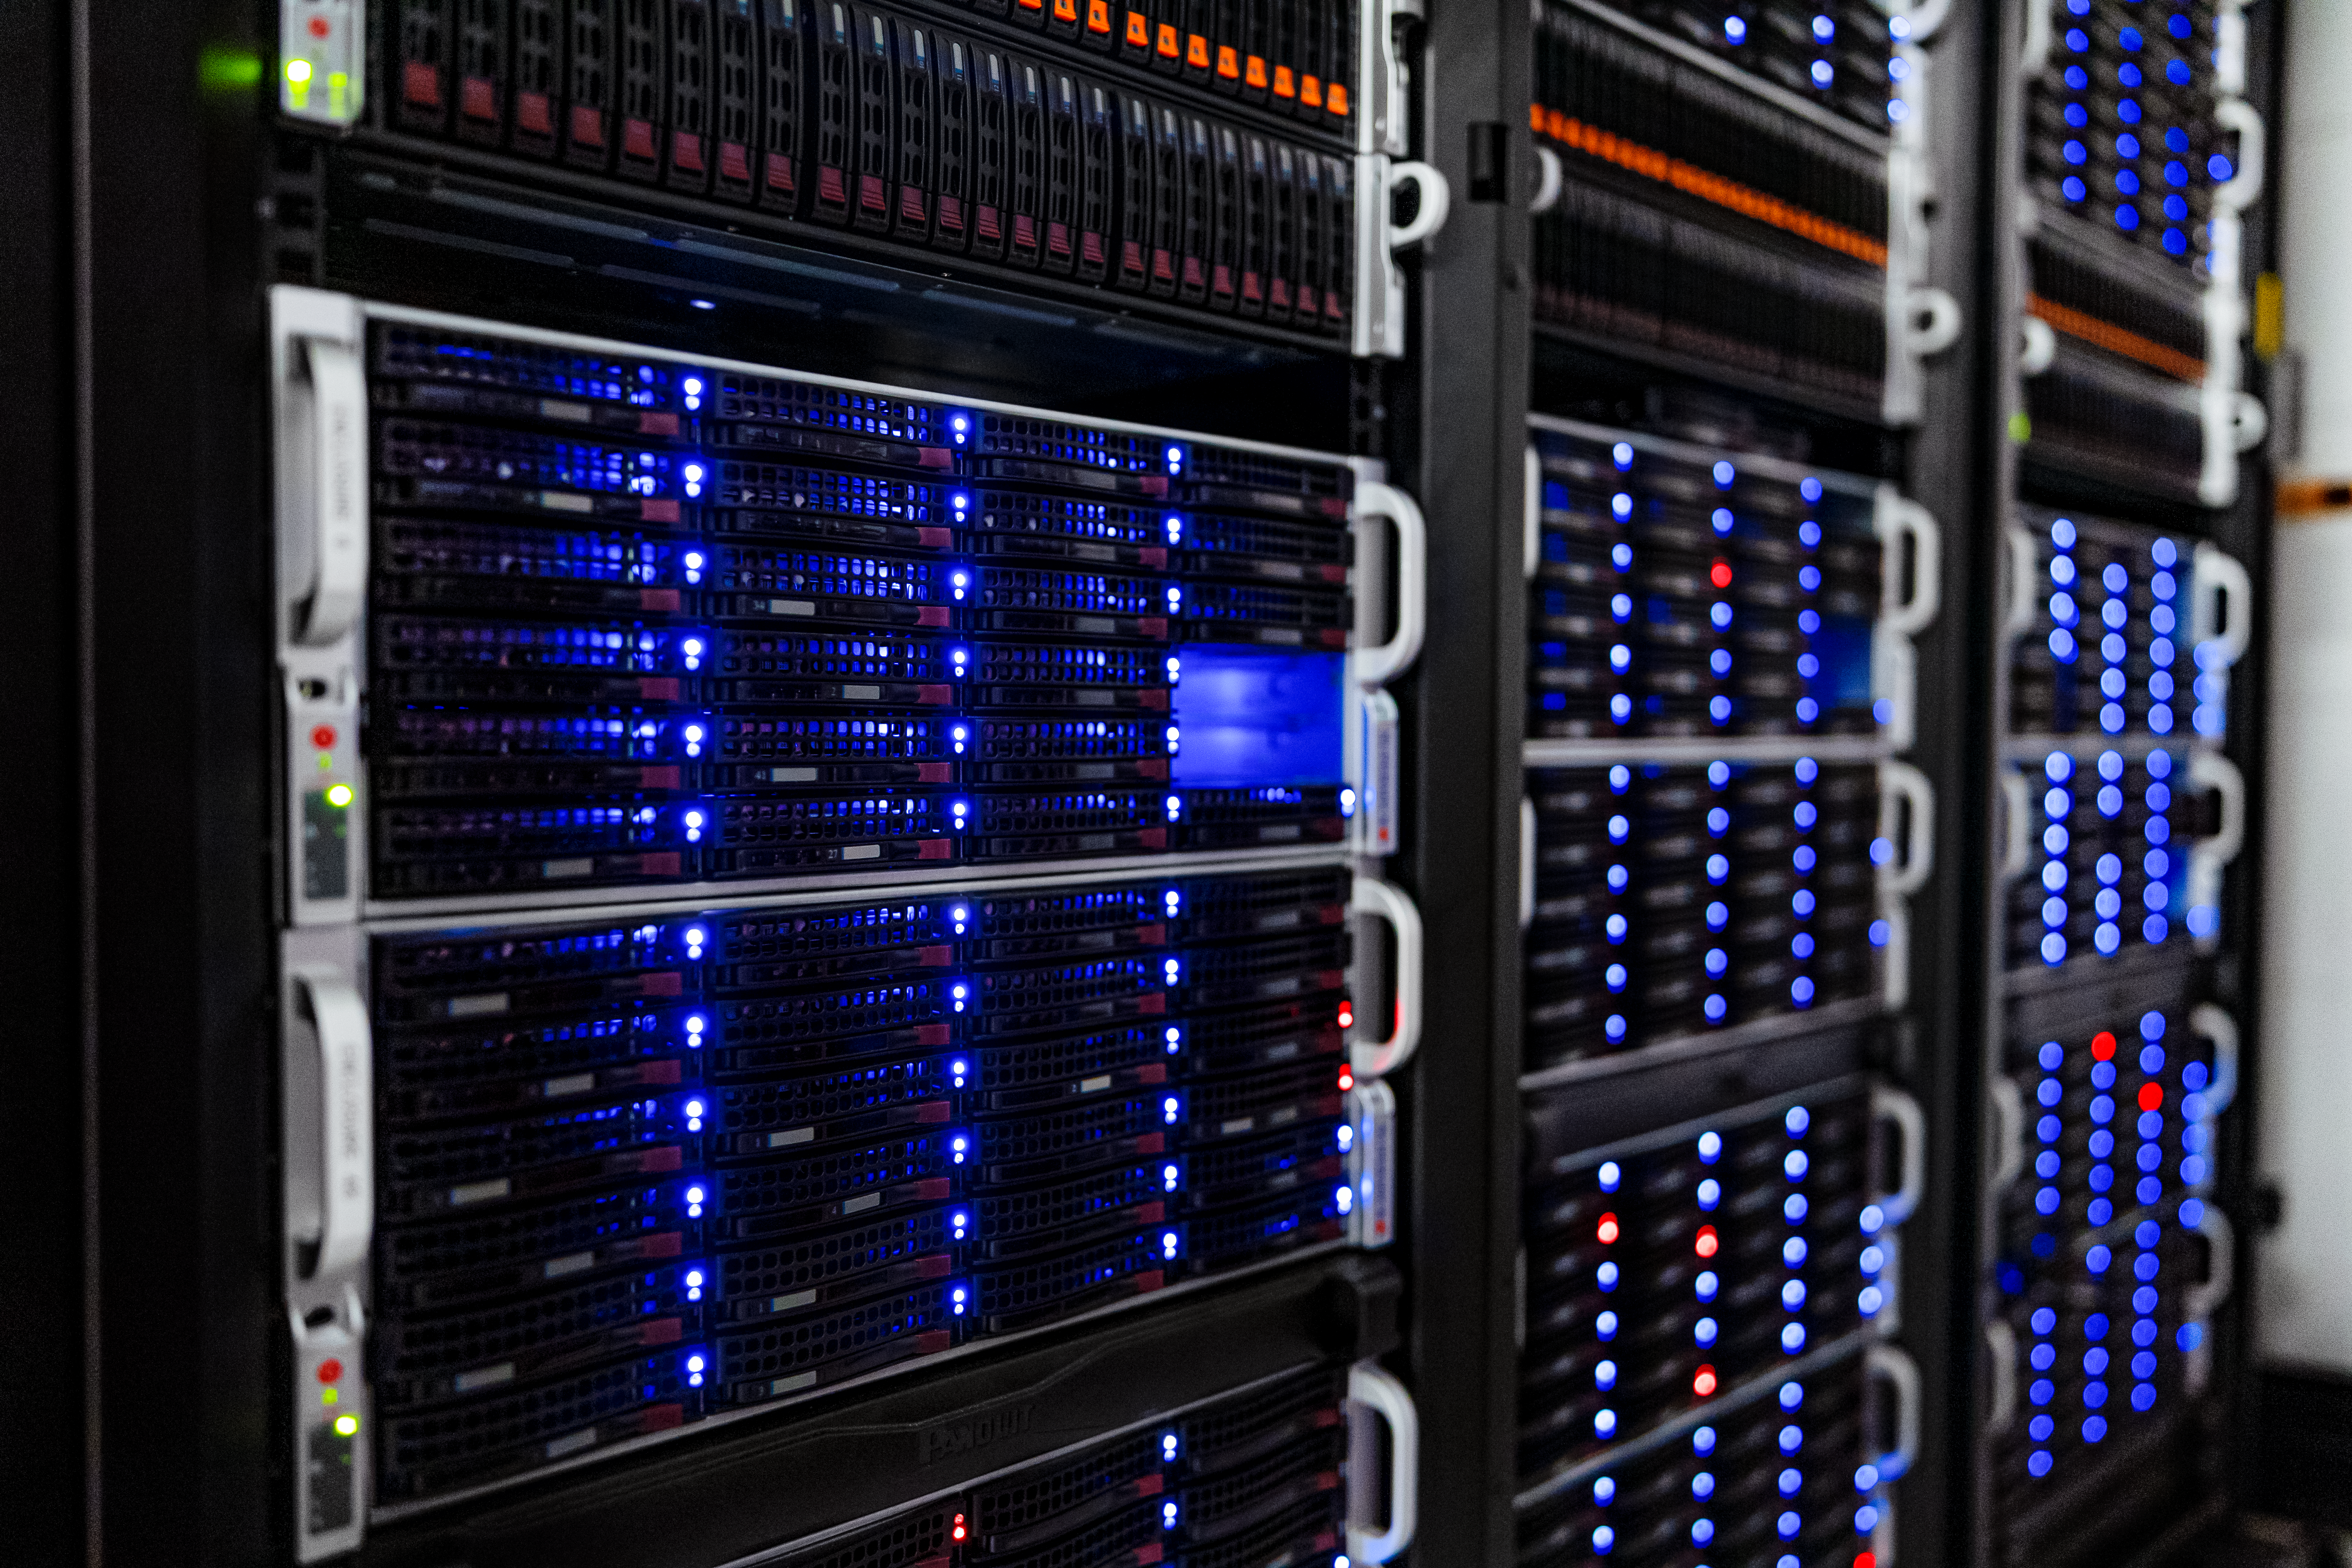

NOIRLab HQ Server Racks

Server racks at the NOIRLab Headquarters Computer Server Room in Tucson, Arizona.

Credit: NOIRLab/NSF/AURA/T. Slovinský